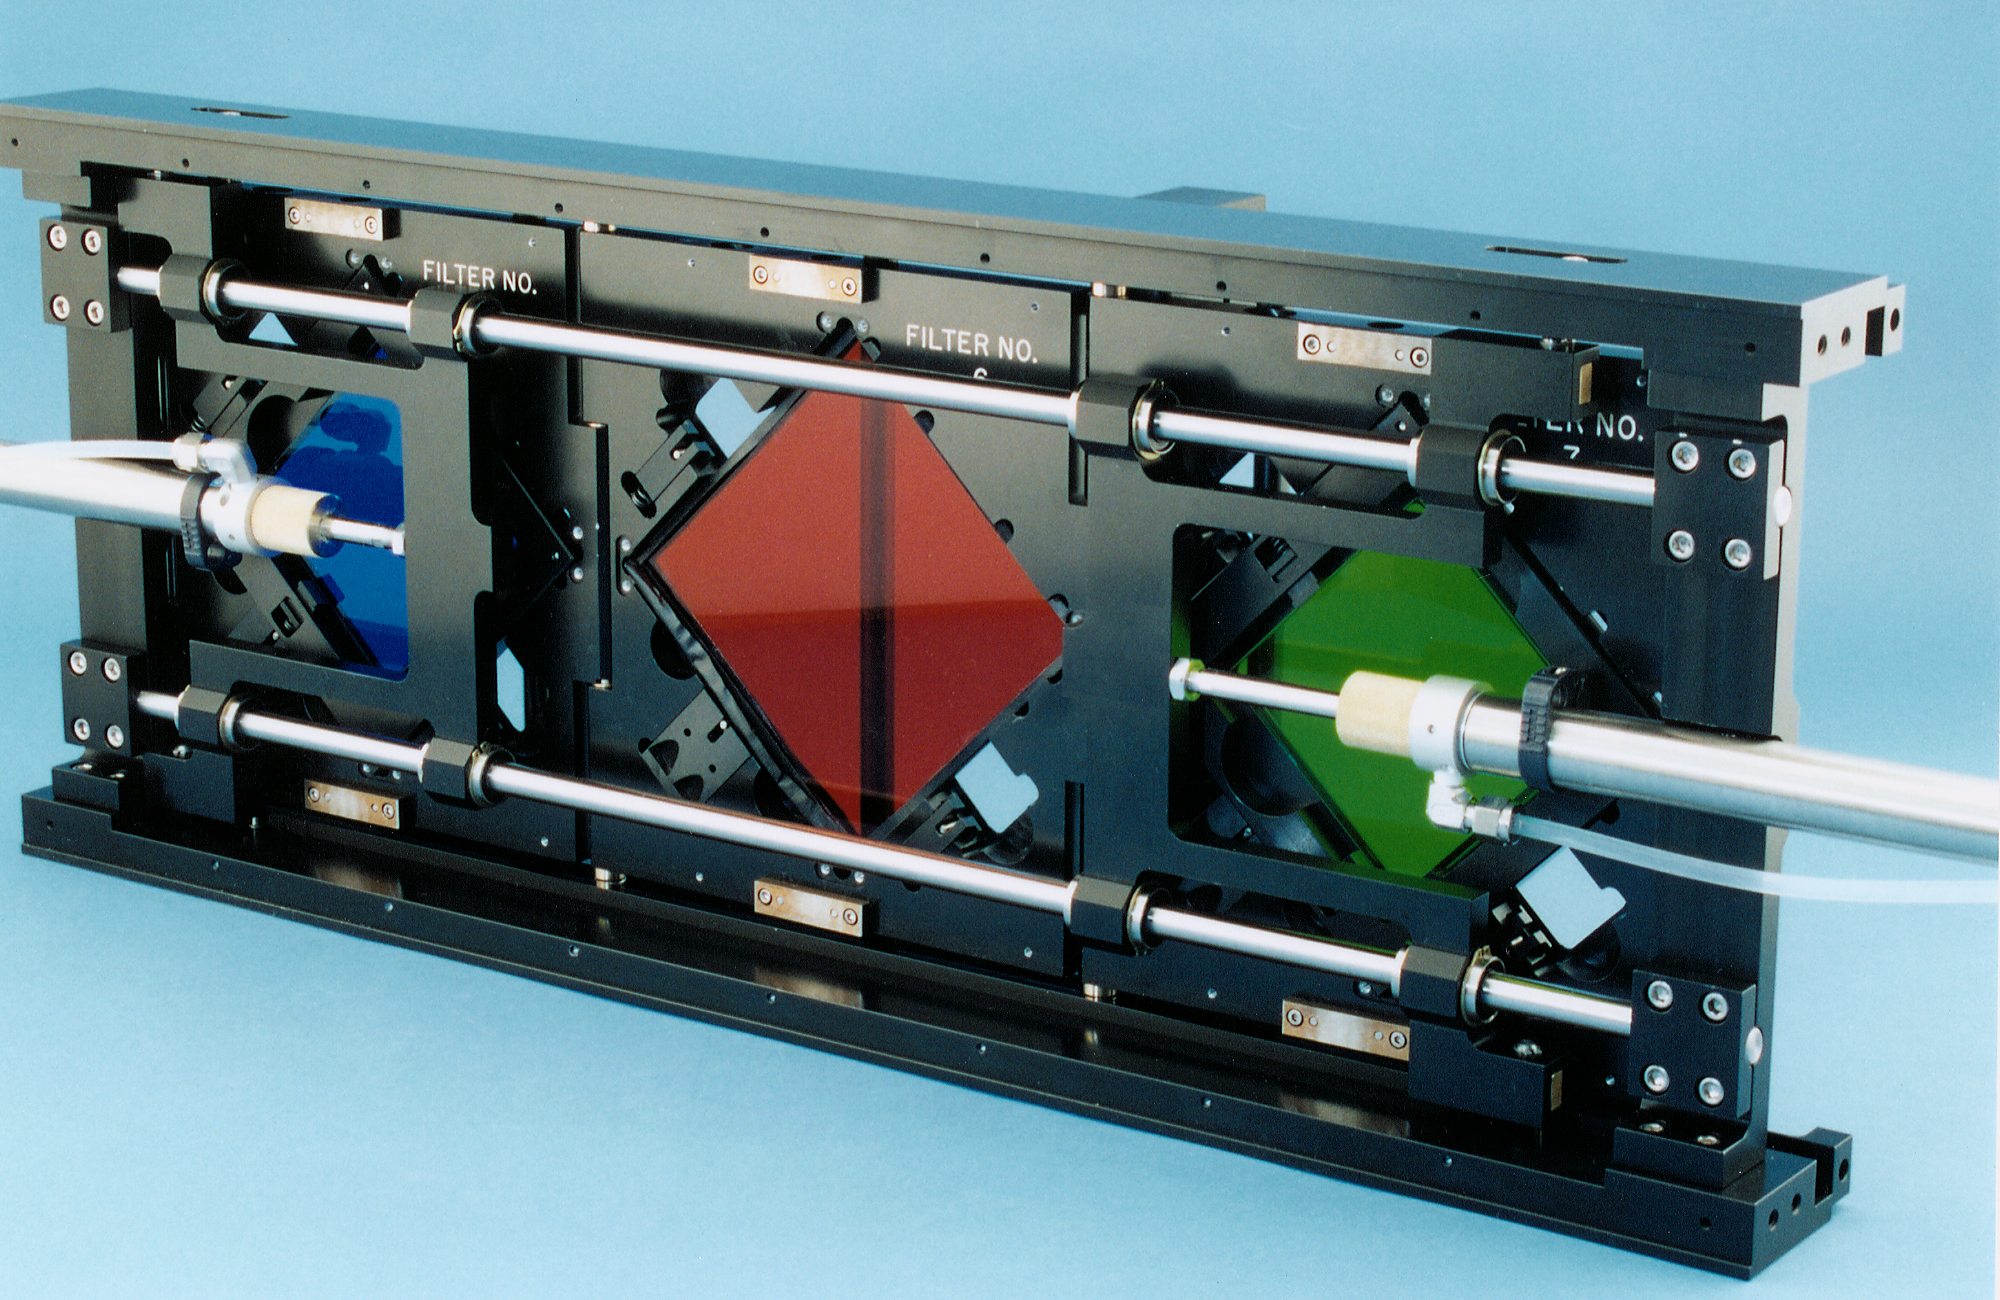

Mosaic filter track

The filter track assembly for the Mosaic multi-CCD camera.

Credit: NOIRLab/NSF/AURA